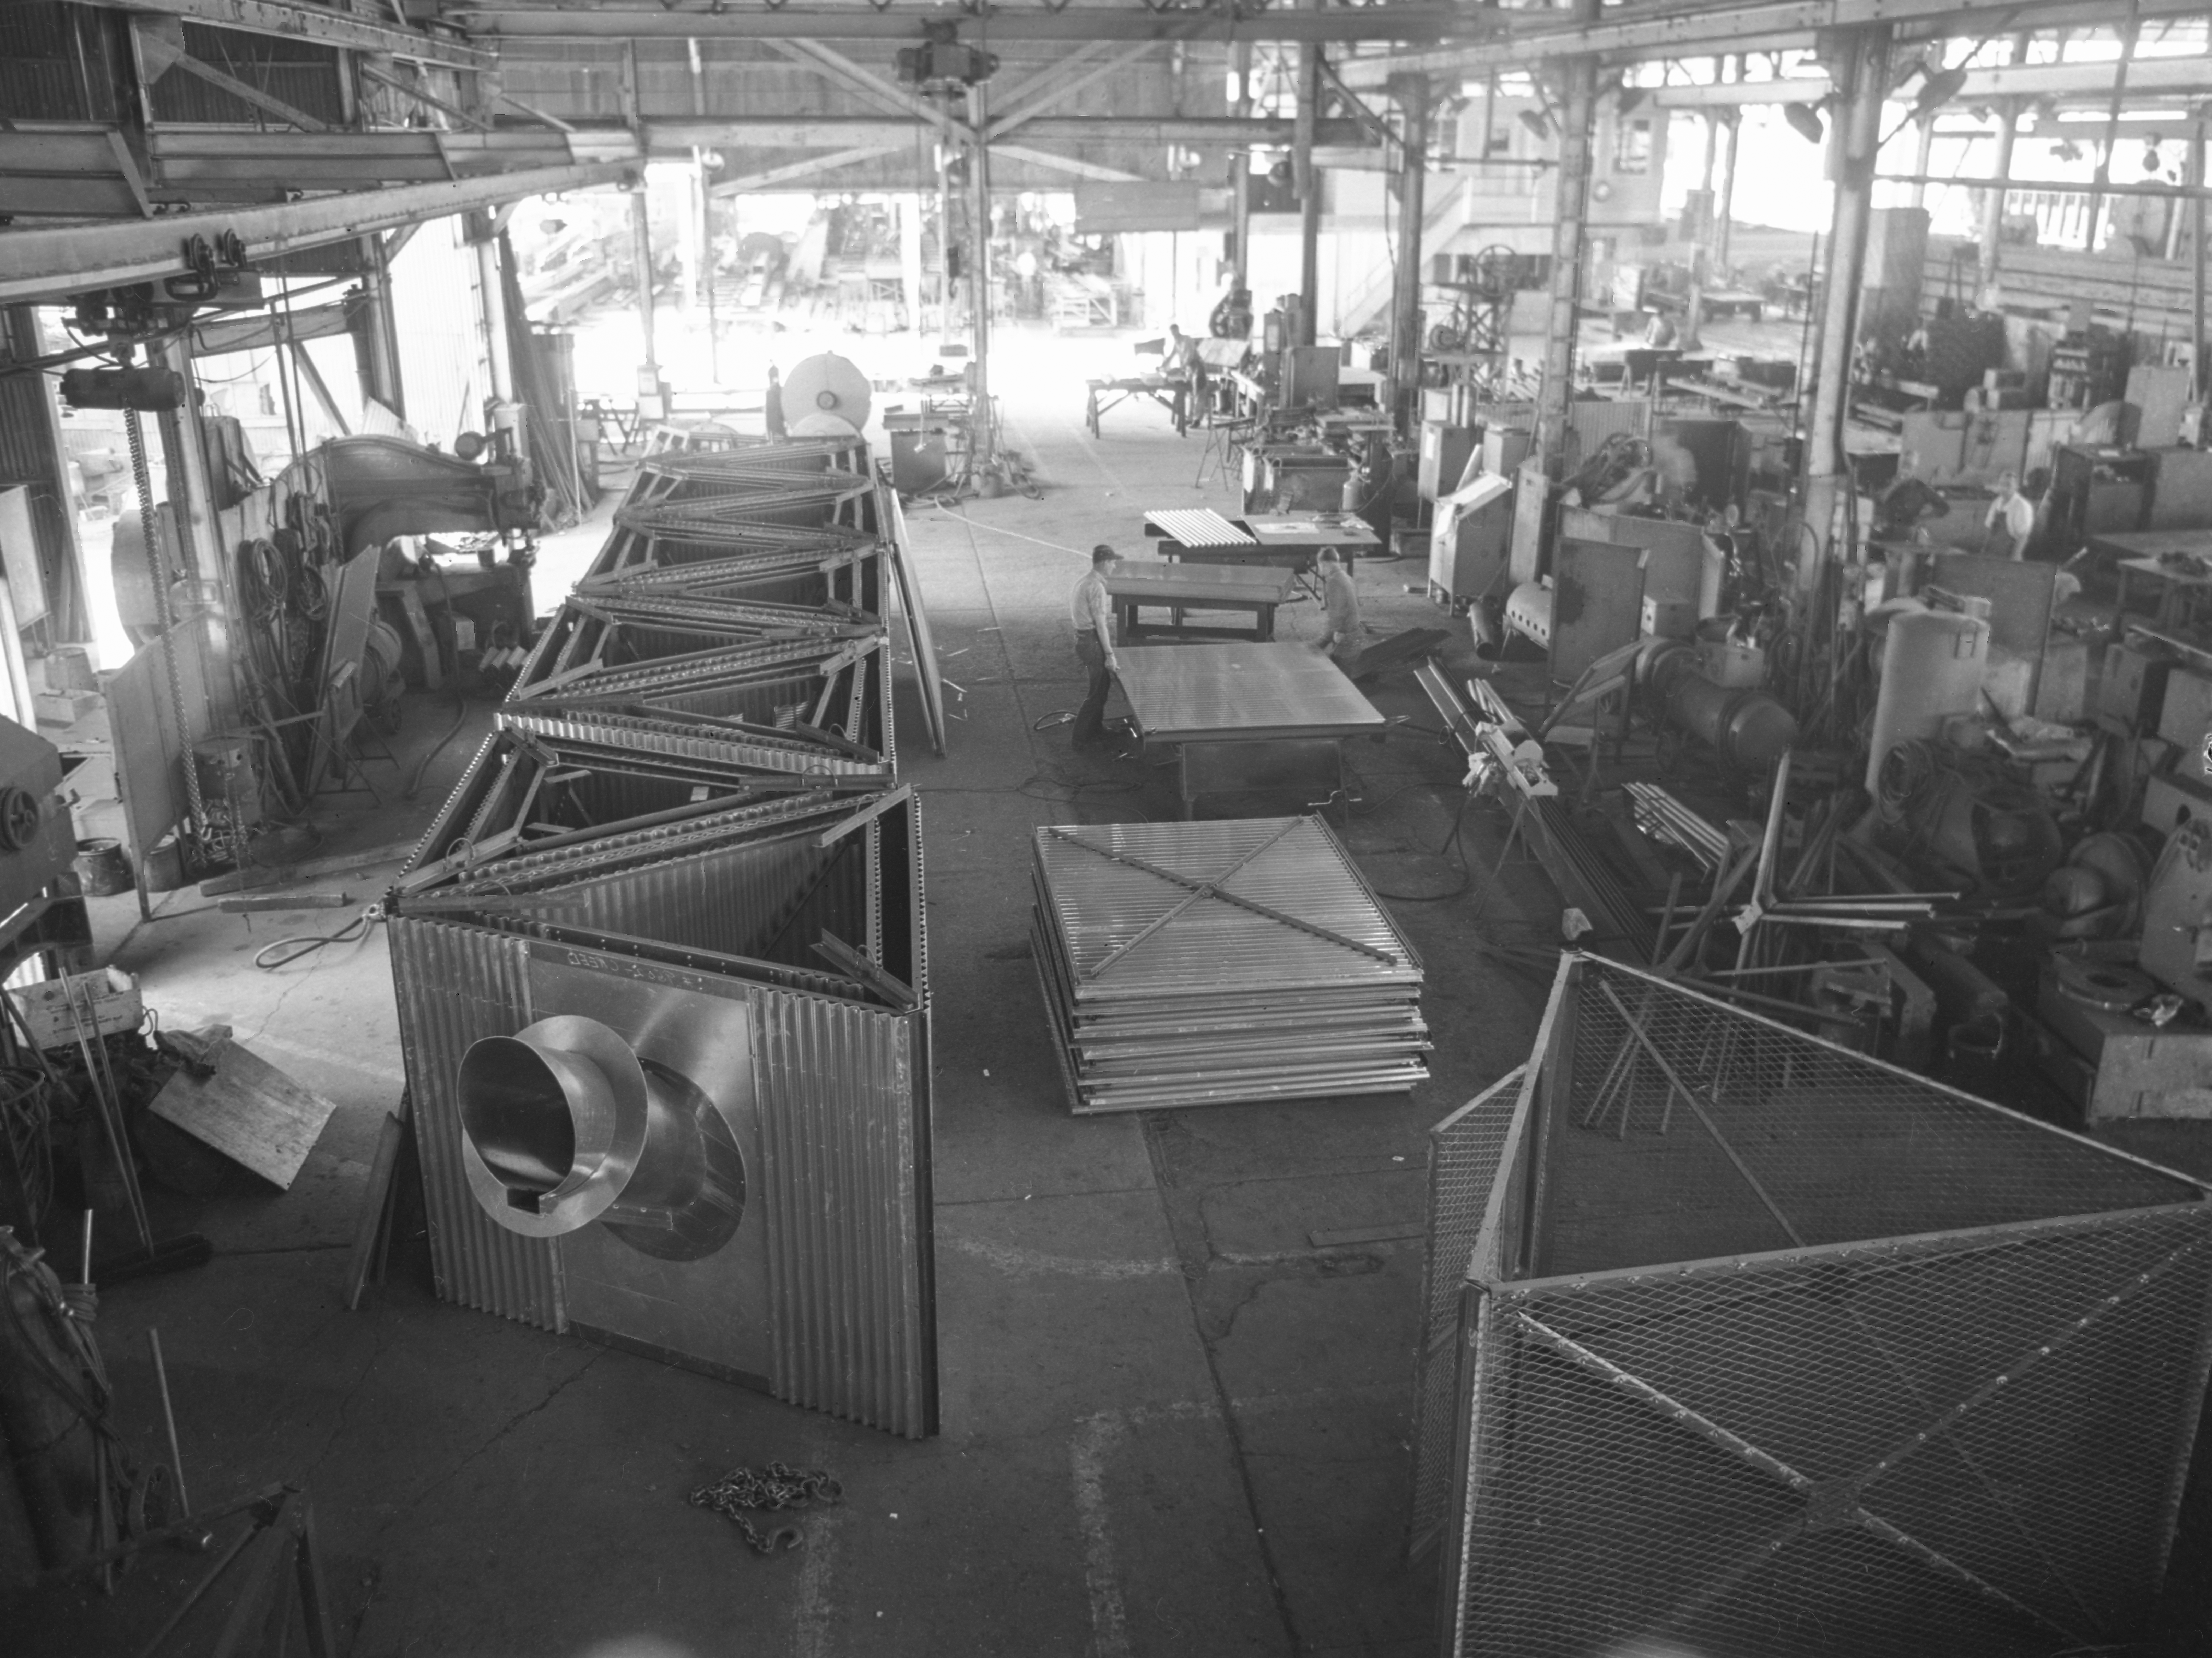

00241

This image is stored at NOIRLab Headquarters in Tucson, Arizona. For the original negative of this image, see KPNO Negatives envelope 479, 487. It was captured in 1958 or 1959.

This image is shows the tower assembly line at Allison Steel Co.

This image is part of NSF NOIRLab’s historical archives.

Credit: KPNO/NOIRLab/NSF/AURA